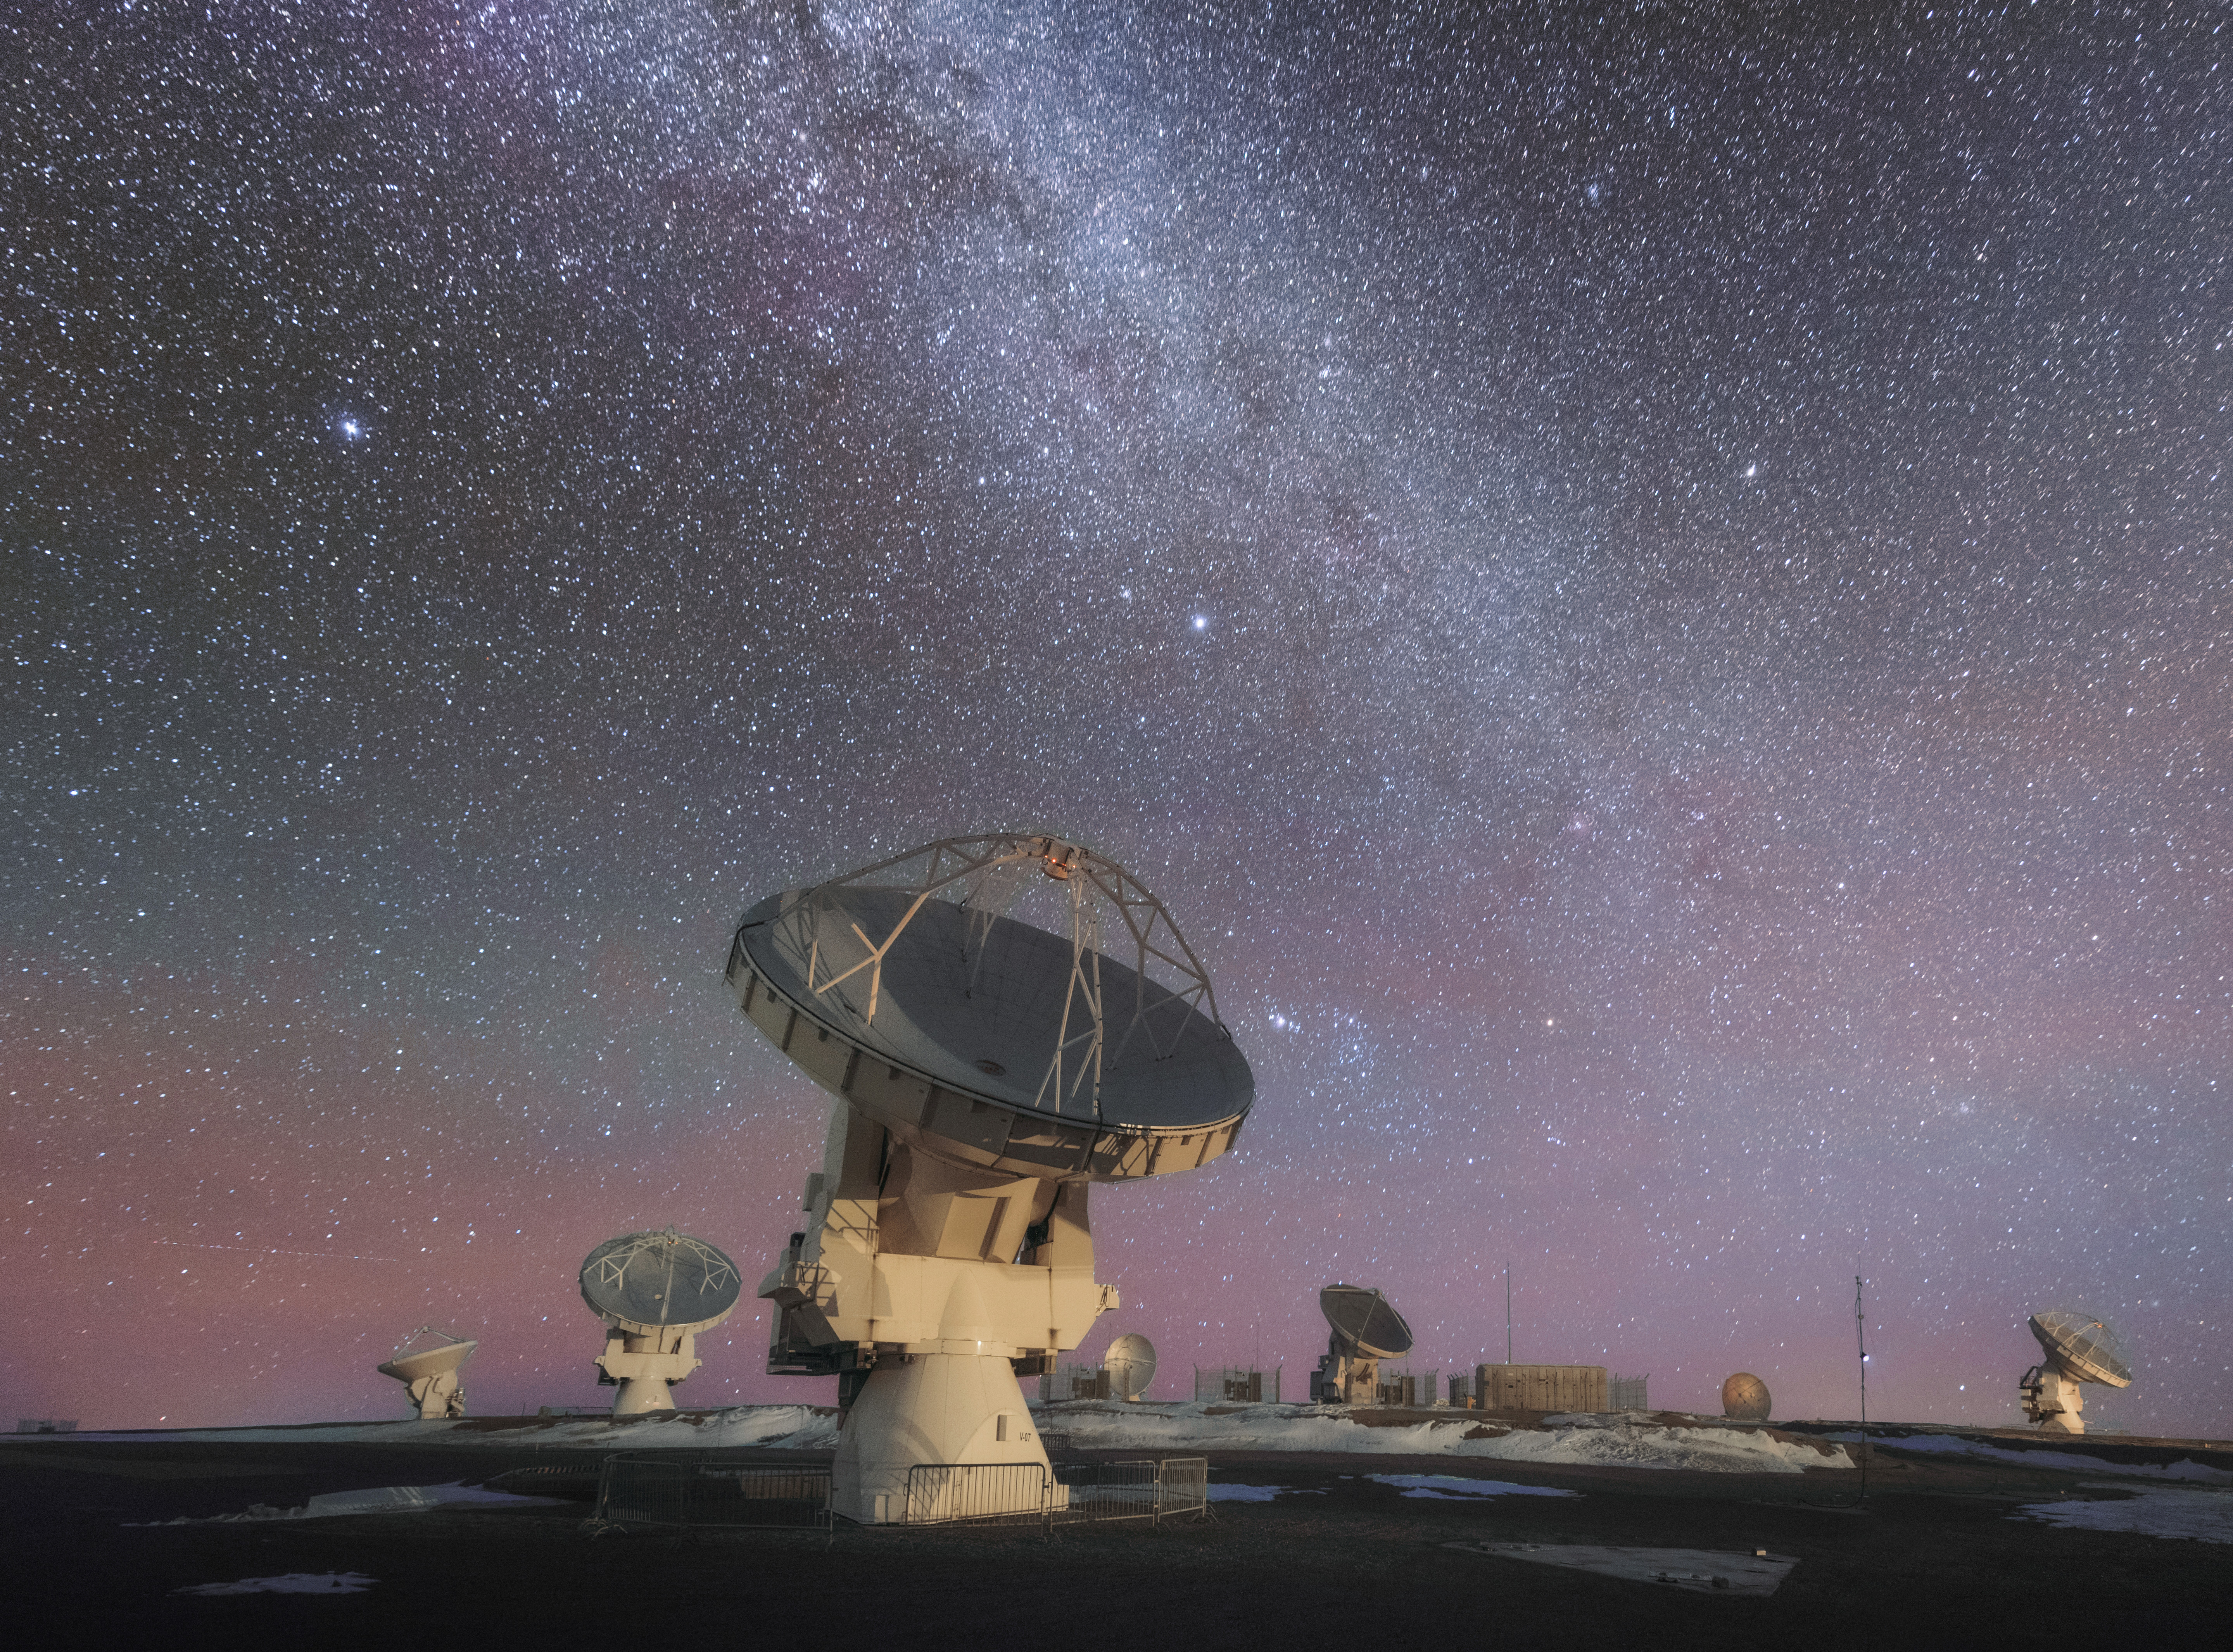

ALMA looks to the Night Sky

This photo shows ALMA hard at work in the Atacama Desert, looking up at the Nights Sky. ALMA is the most powerful telescope for observing the cool Universe — molecular gas and dust as well the distant Universe. ALMA is studying the building blocks of stars, planetary systems, galaxies and life itself.

Credit: D. Kordan (ESO)